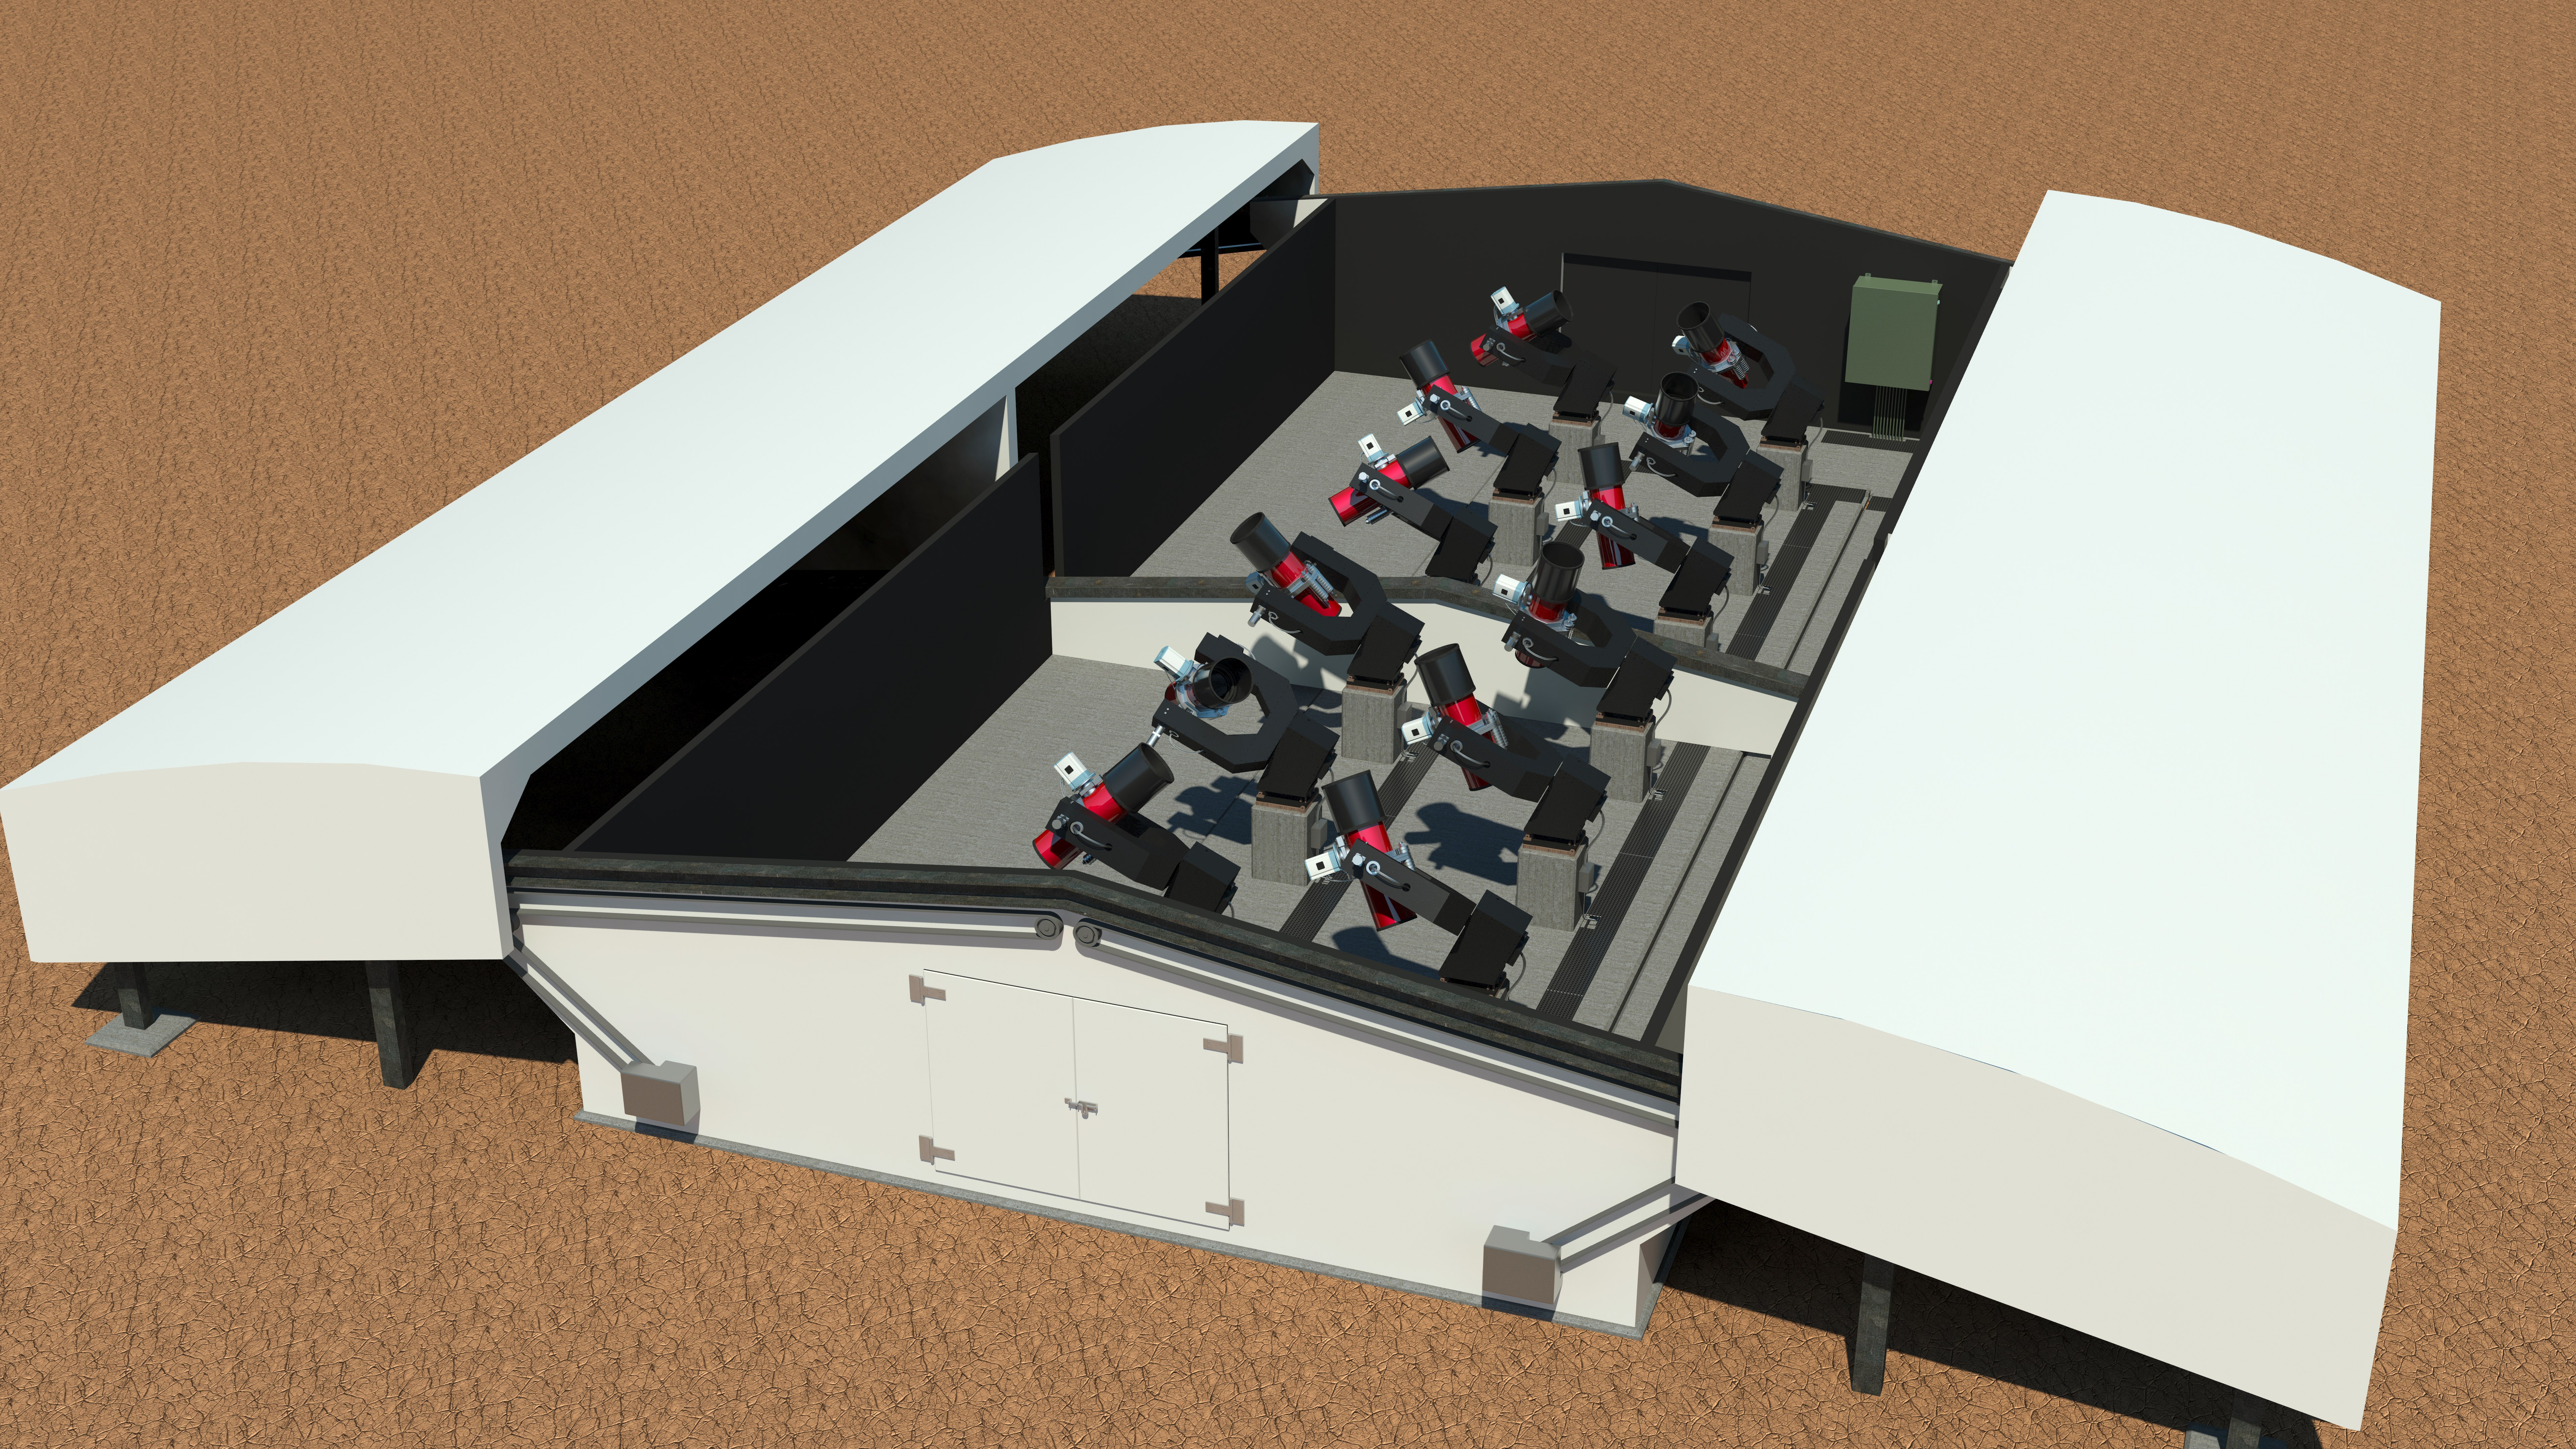

The Next-Generation Transit Survey (NGTS) at Paranal

The Next-Generation Transit Survey (NGTS) is located at ESO’s Paranal Observatory in northern Chile. This project will search for transiting exoplanets — planets that pass in front of their parent star and hence produce a slight dimming of the star’s light that can be detected by sensitive instruments. The telescopes will focus on discovering Neptune-sized and smaller planets, with diameters between two and eight times that of Earth.

This engineering rendering shows the complete system in its enclosure.

Credit: ESO/R. West